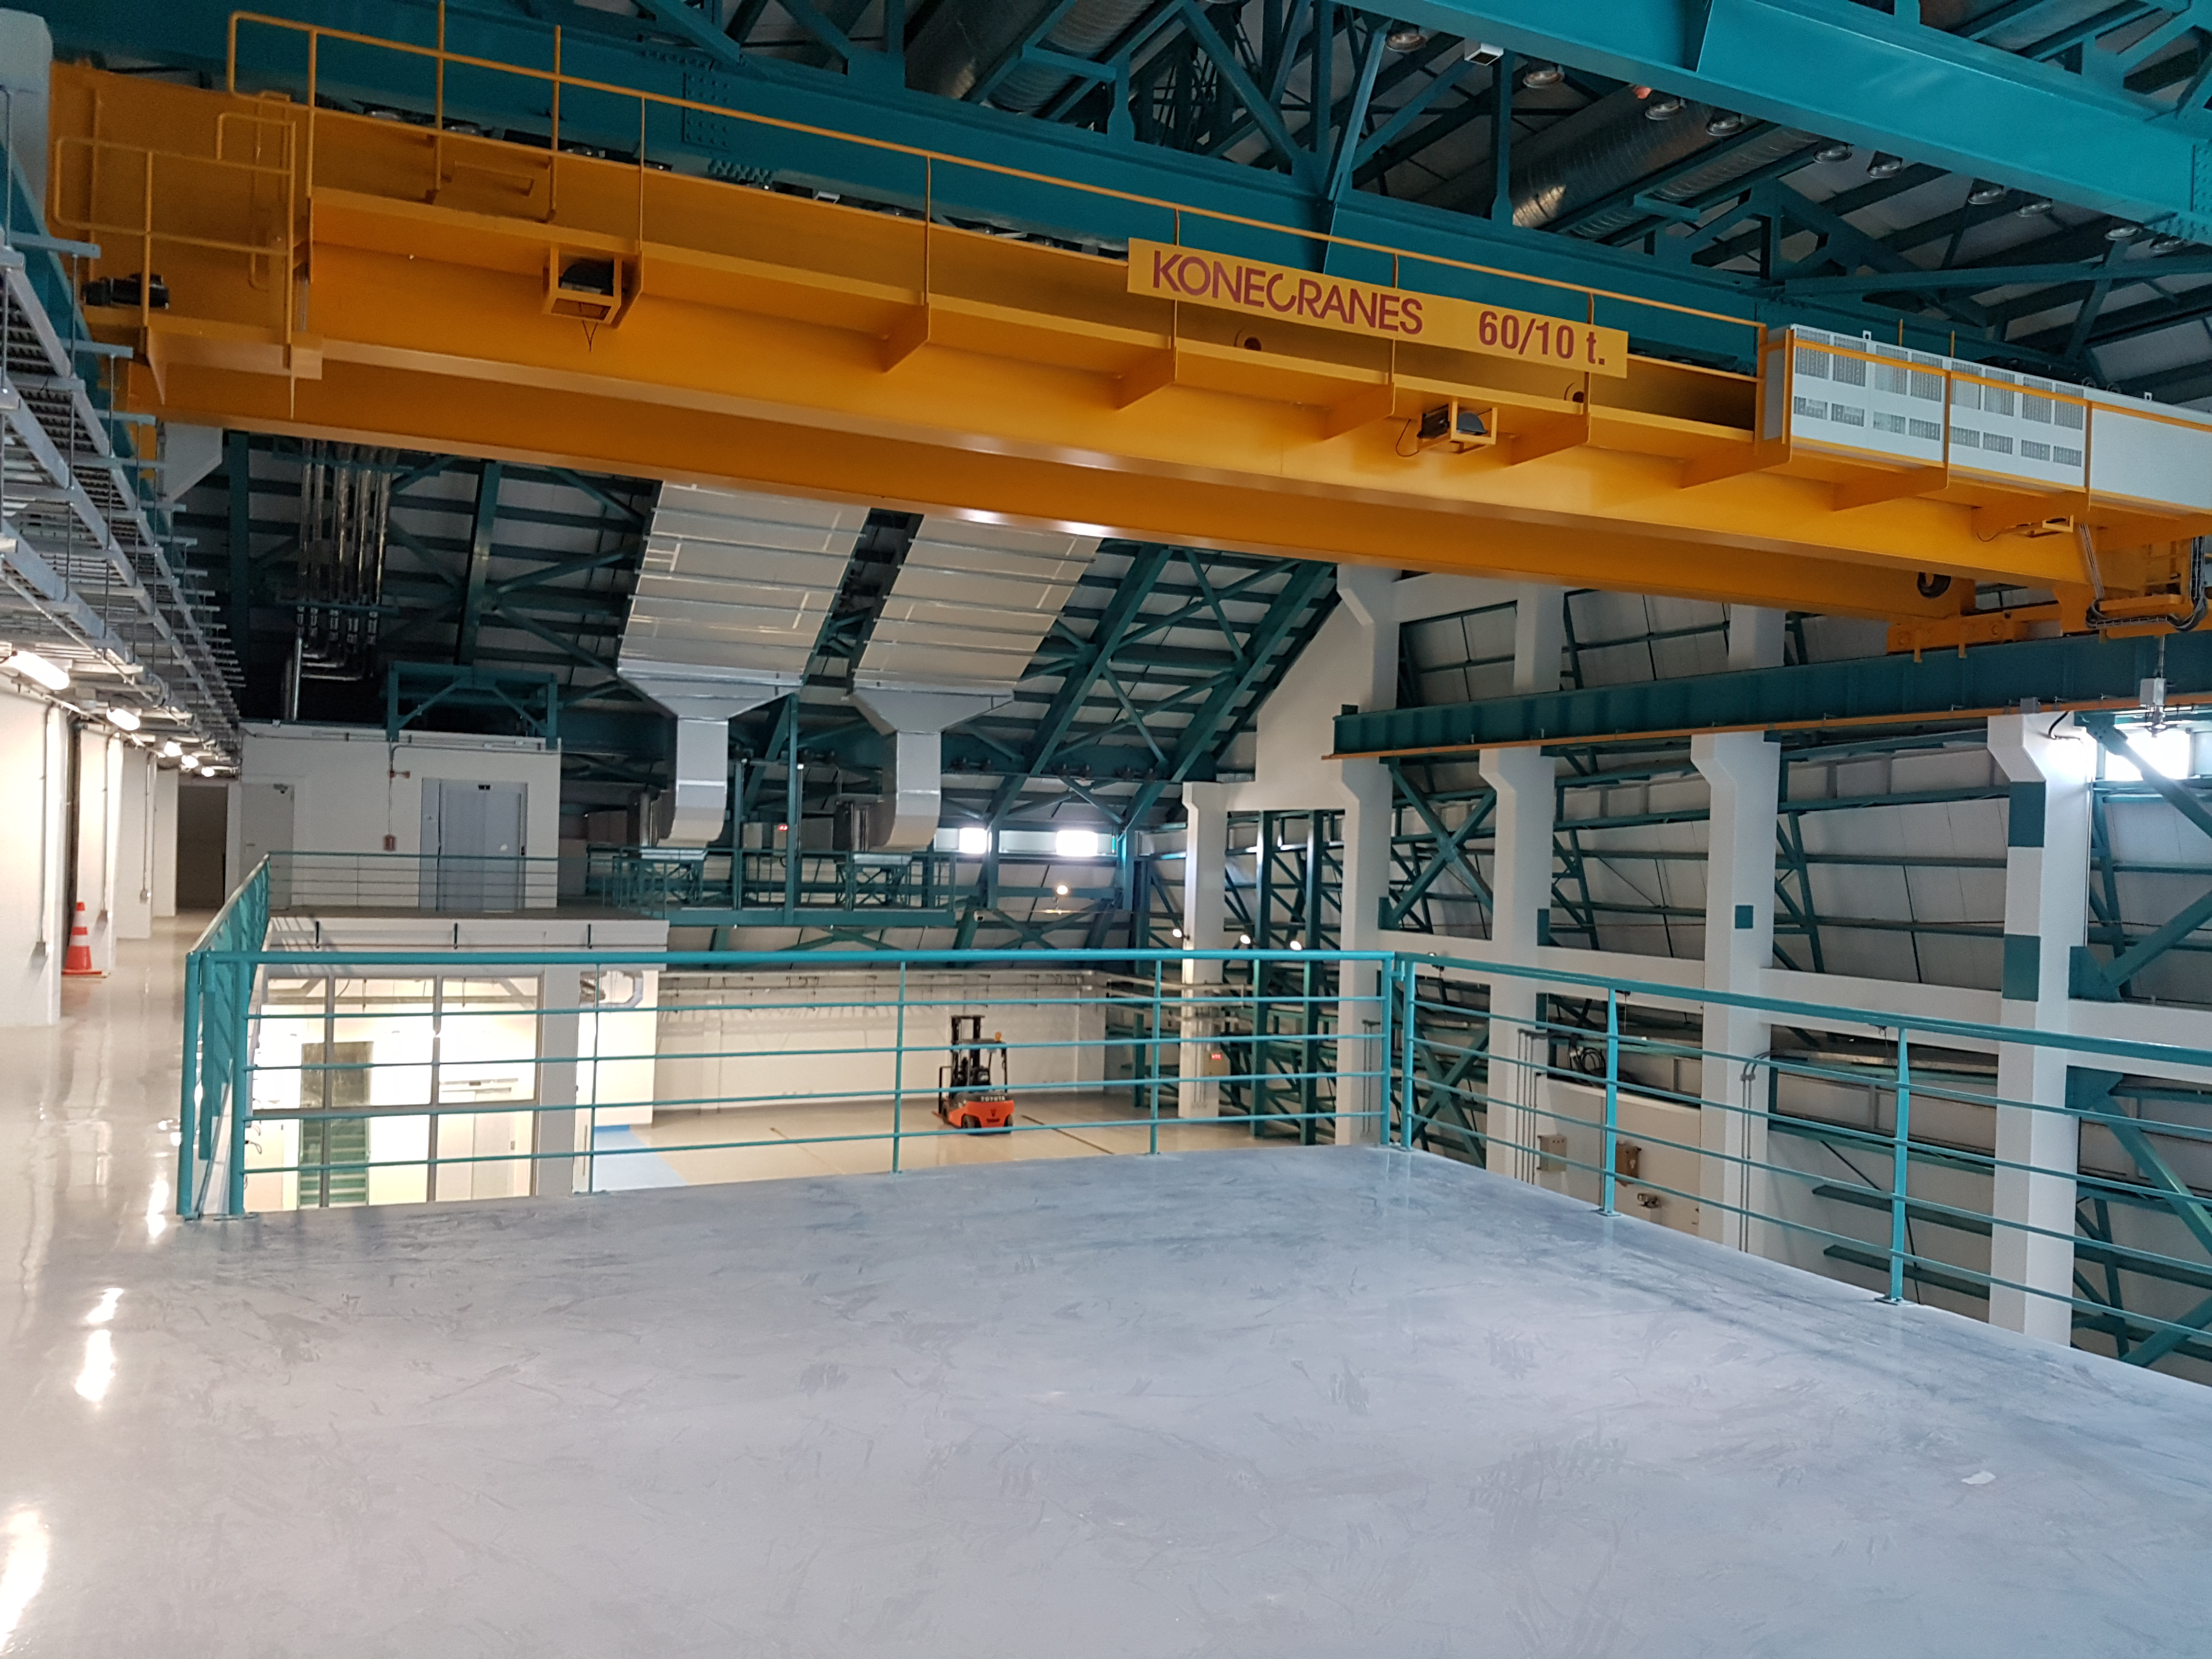

Summit Update. Besalco guarantee period

Summit site construction site status in April, 2018. General Contractor Besalco is completing punch list items.

Credit: Rubin Observatory/NSF/AURA